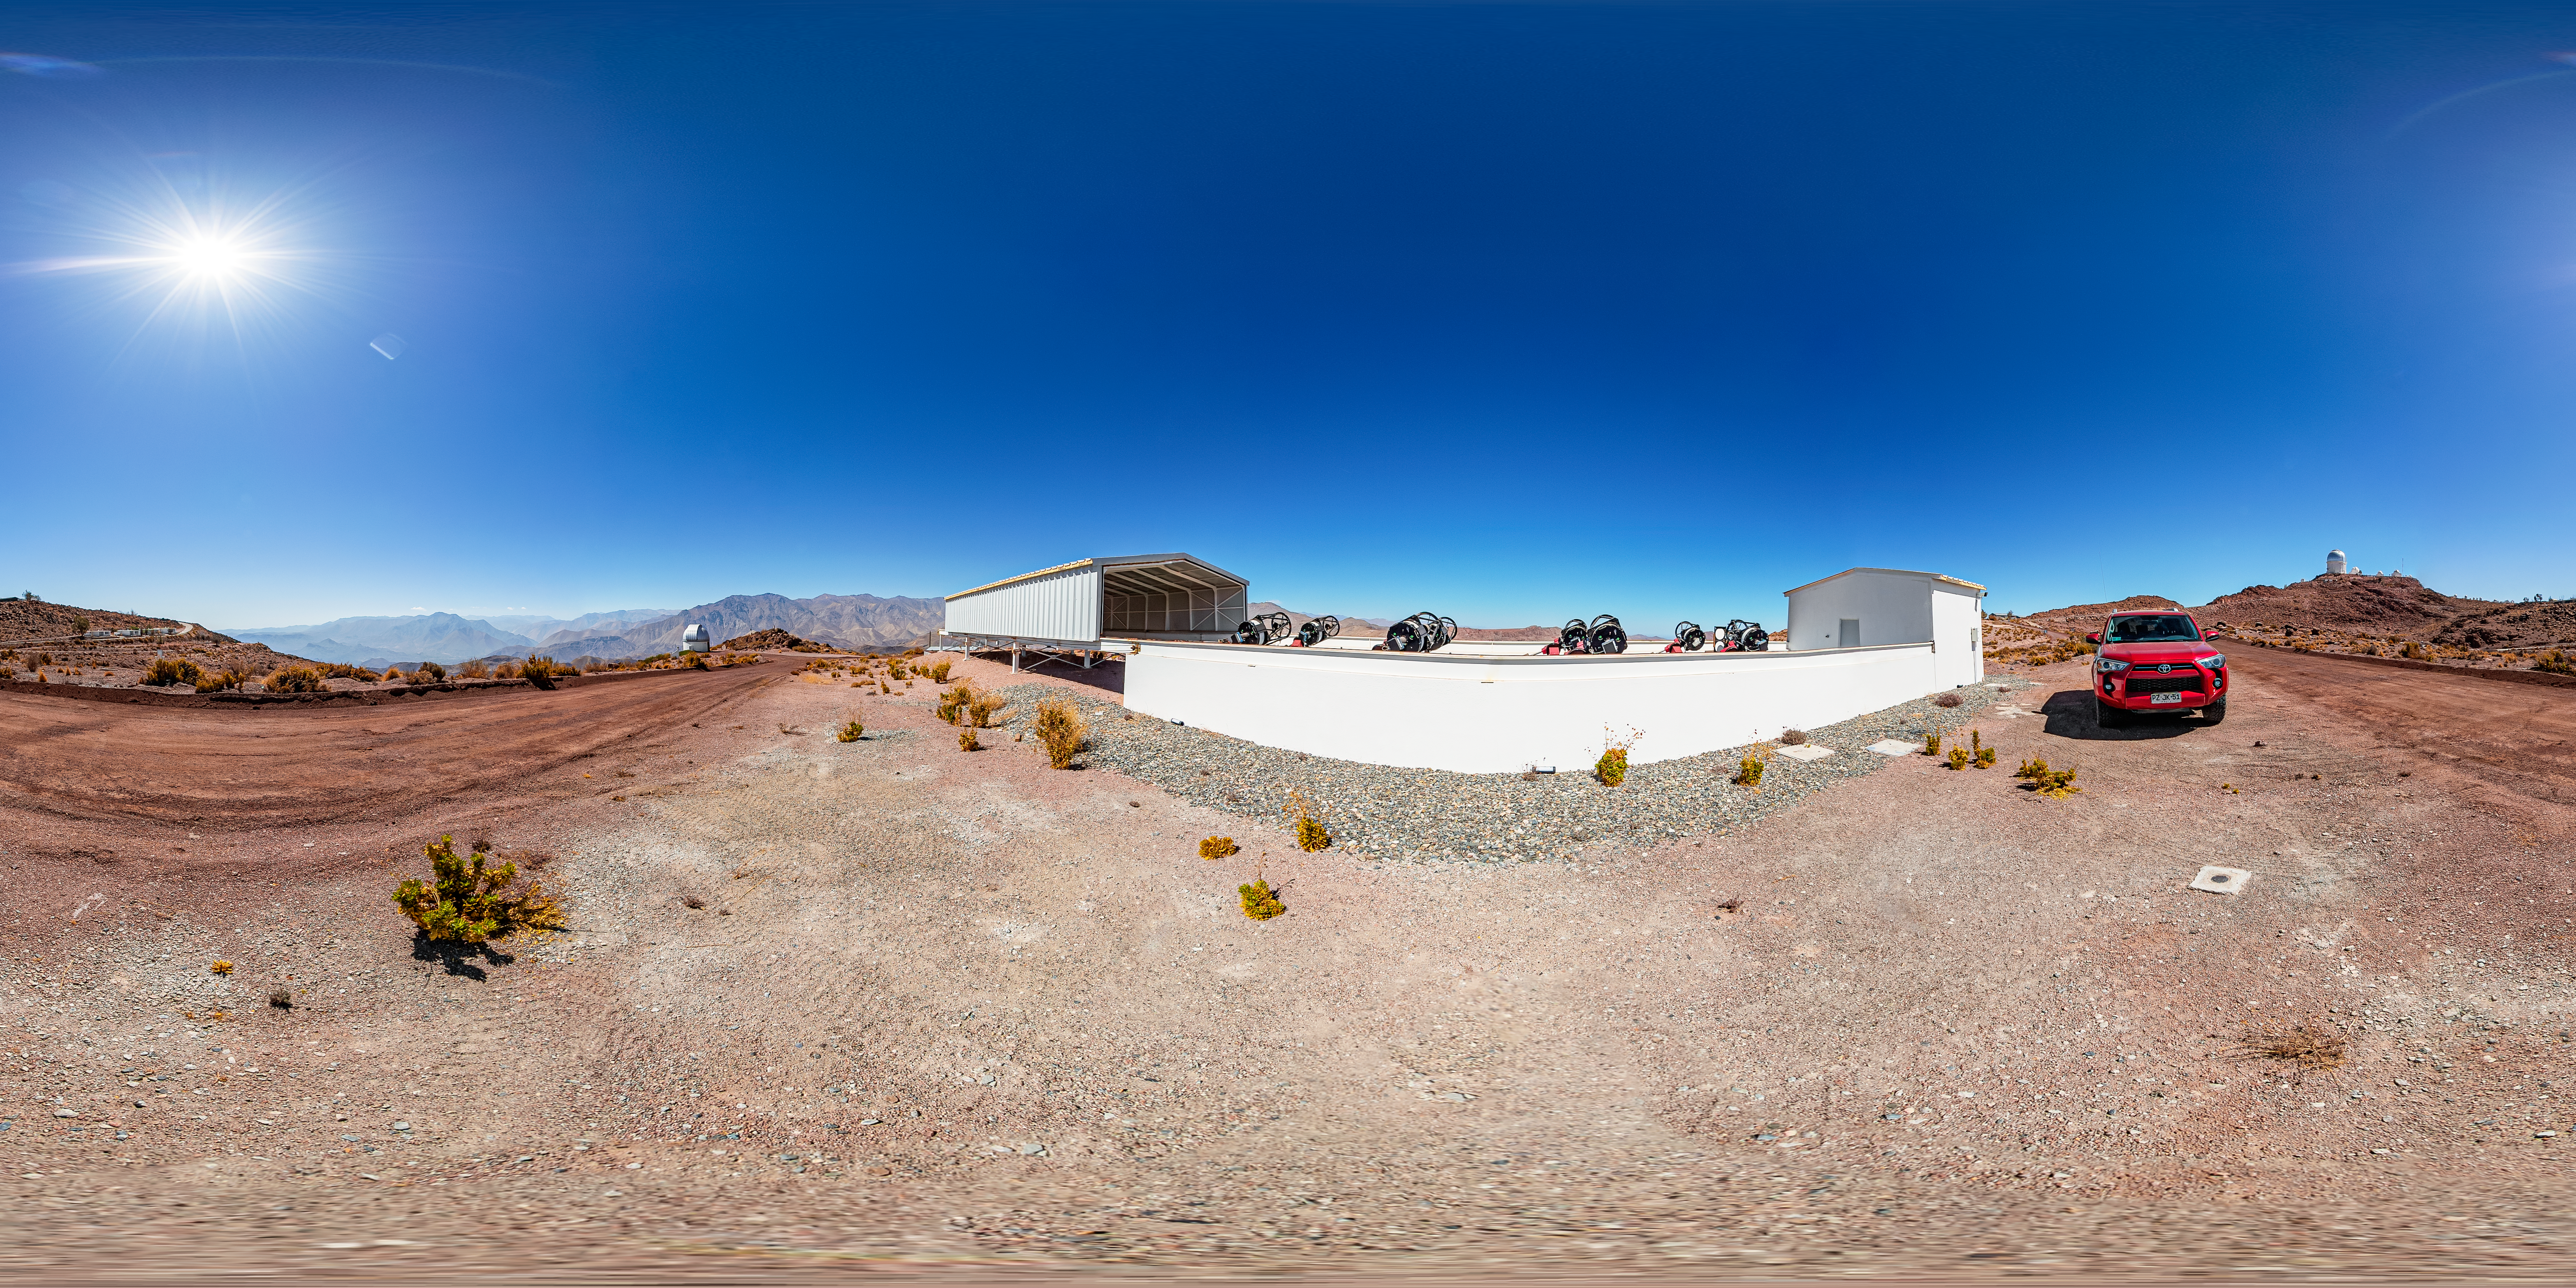

MEarth-South Observatory 360 Panorama

A stitched 360 panorama of the MEarth-South Observatory at Cerro Tololo Inter-American Observatory.

A fulldome version of this image can be viewed here.

Credit: CTIO/NOIRLab/NSF/AURA/T. Matsopoulos